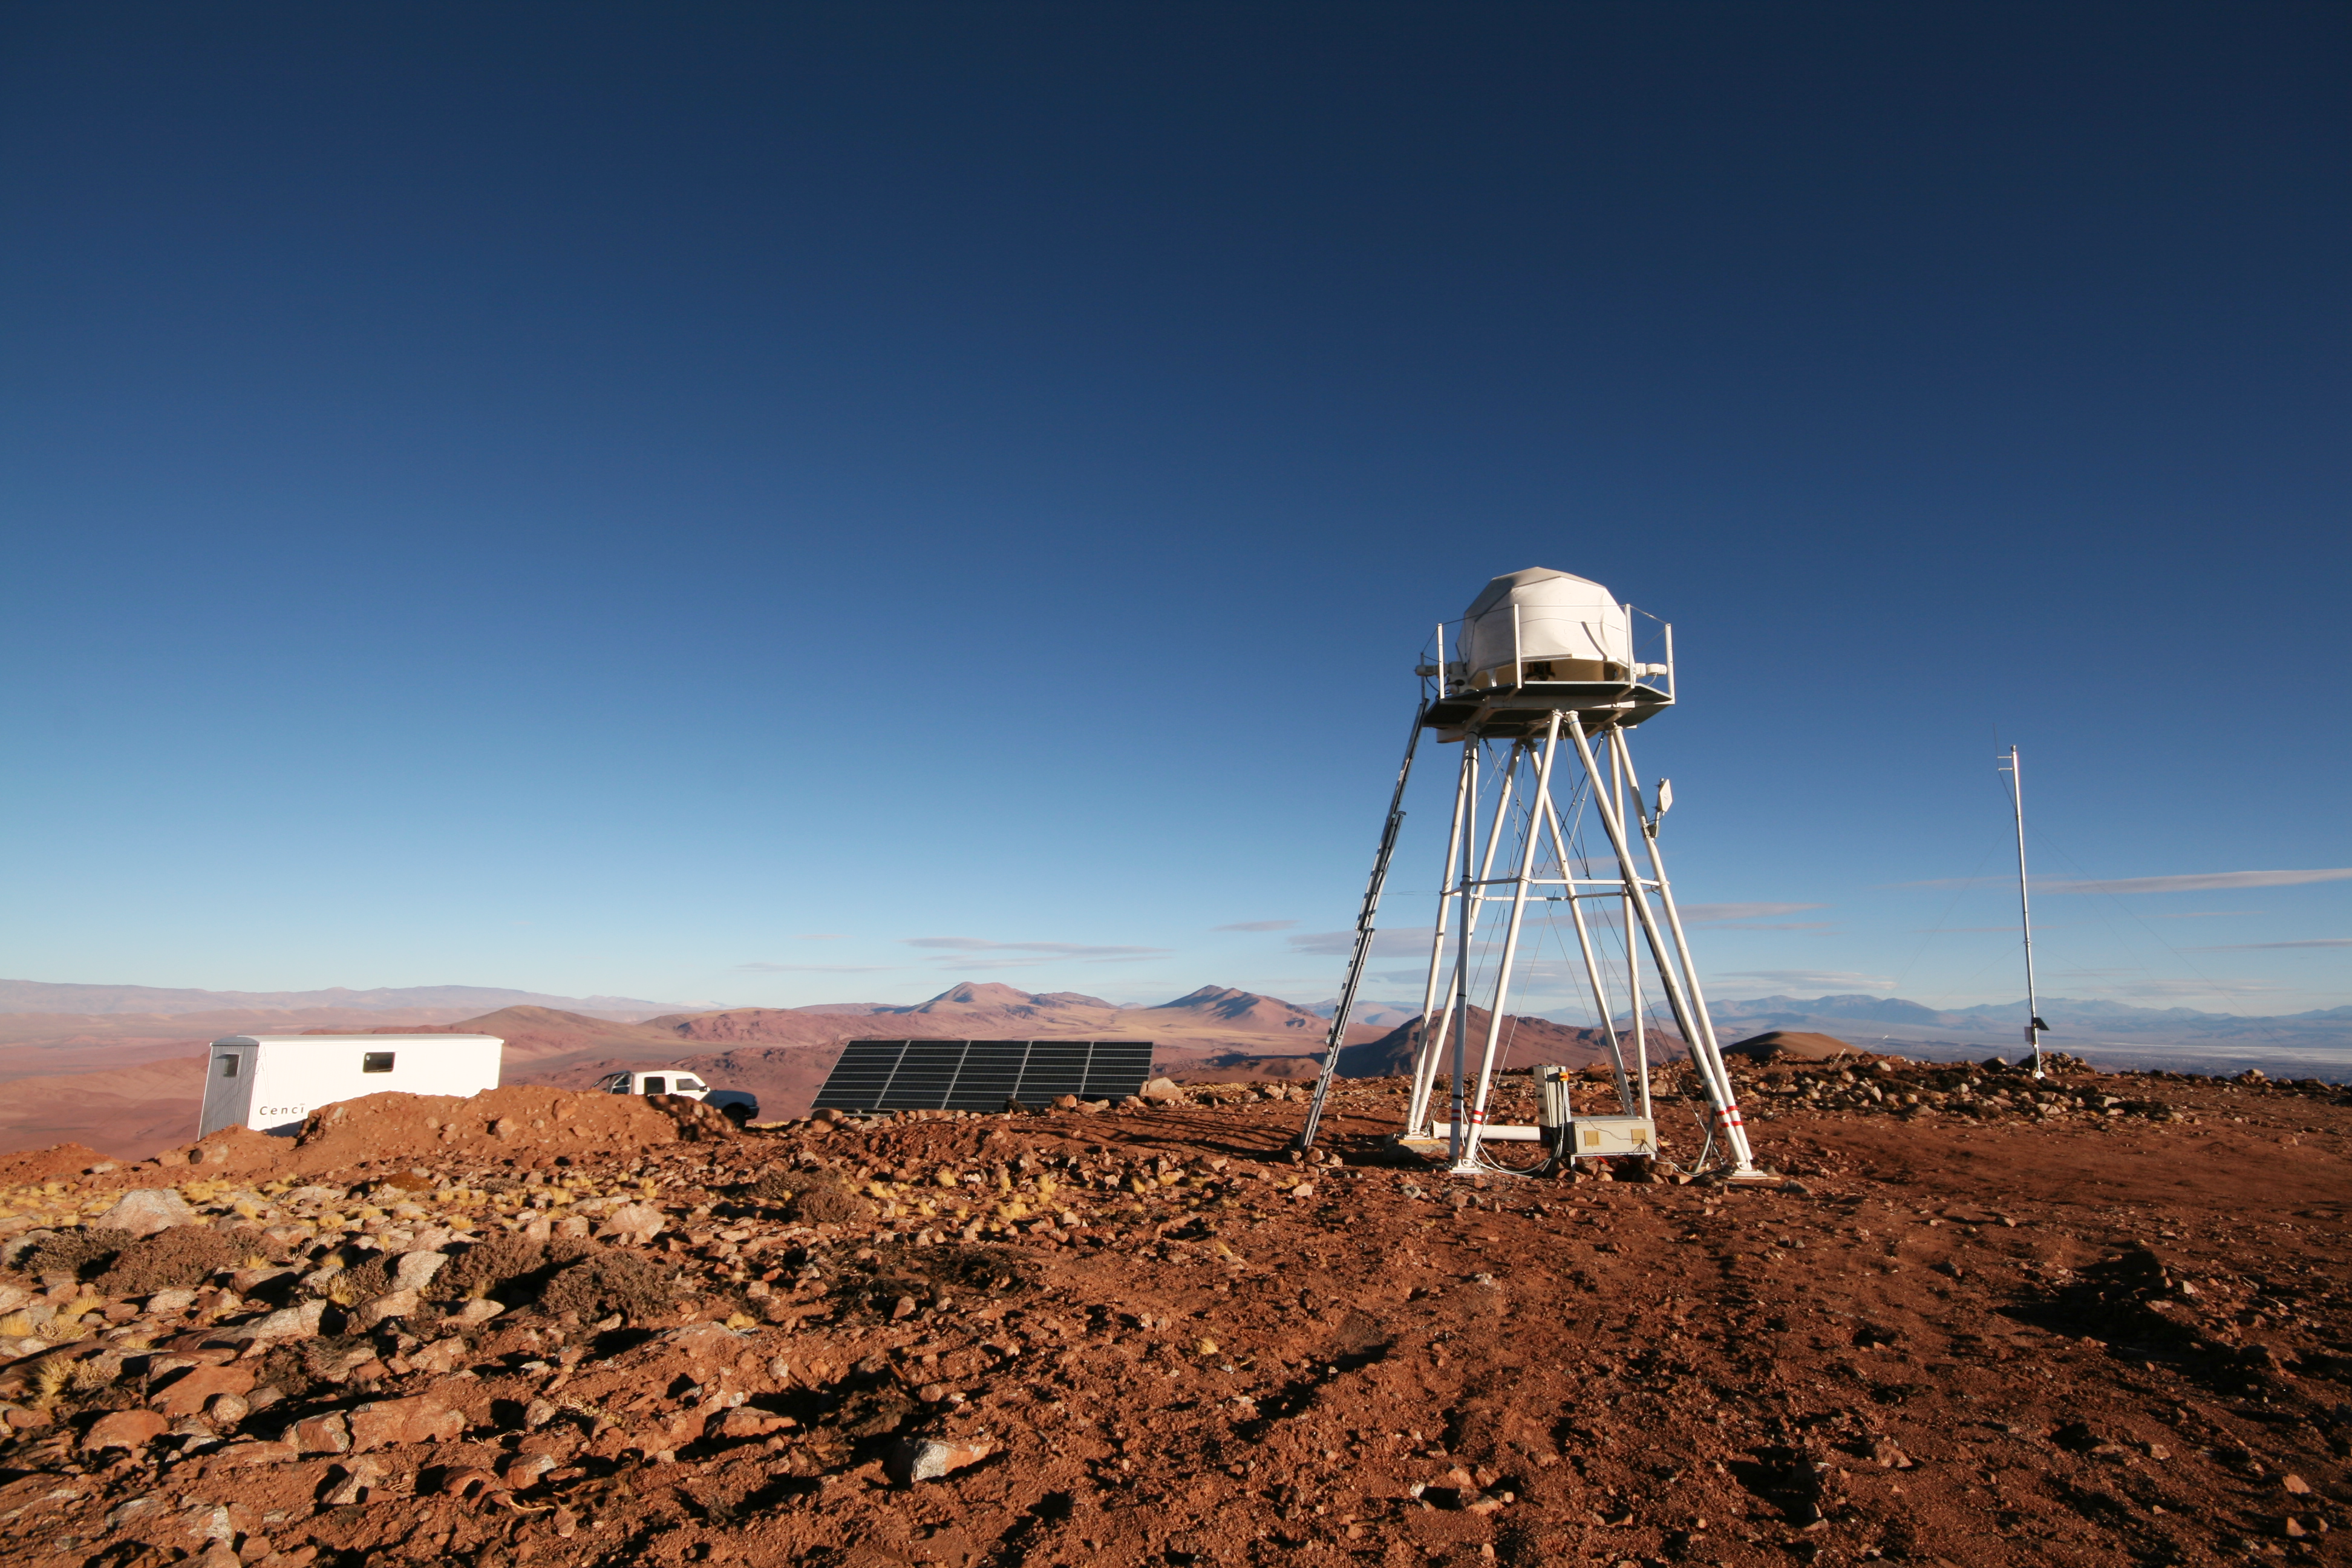

ELT site testing - Cerro Macon / Argentina

The ELT programme office has studied half a dozen potential sites for the future ELT observatory. Various aspects need to be considered in the site selection process. Parameters taken into account are not restricted to 'sky quality', but include more general scientific aspects, as well as parameters essential for construction and operations (e.g. accessibility, water and power supply, political stability etc.). The above picture shows the ESO astronomical site monitor on top of Cerro Macon, in Argentina. Cerro Macon was not included in the ELT Site Selection Advisory Committee's final short list for the recommended site.

Credit: ESO/G. Lombardi (glphoto.it)